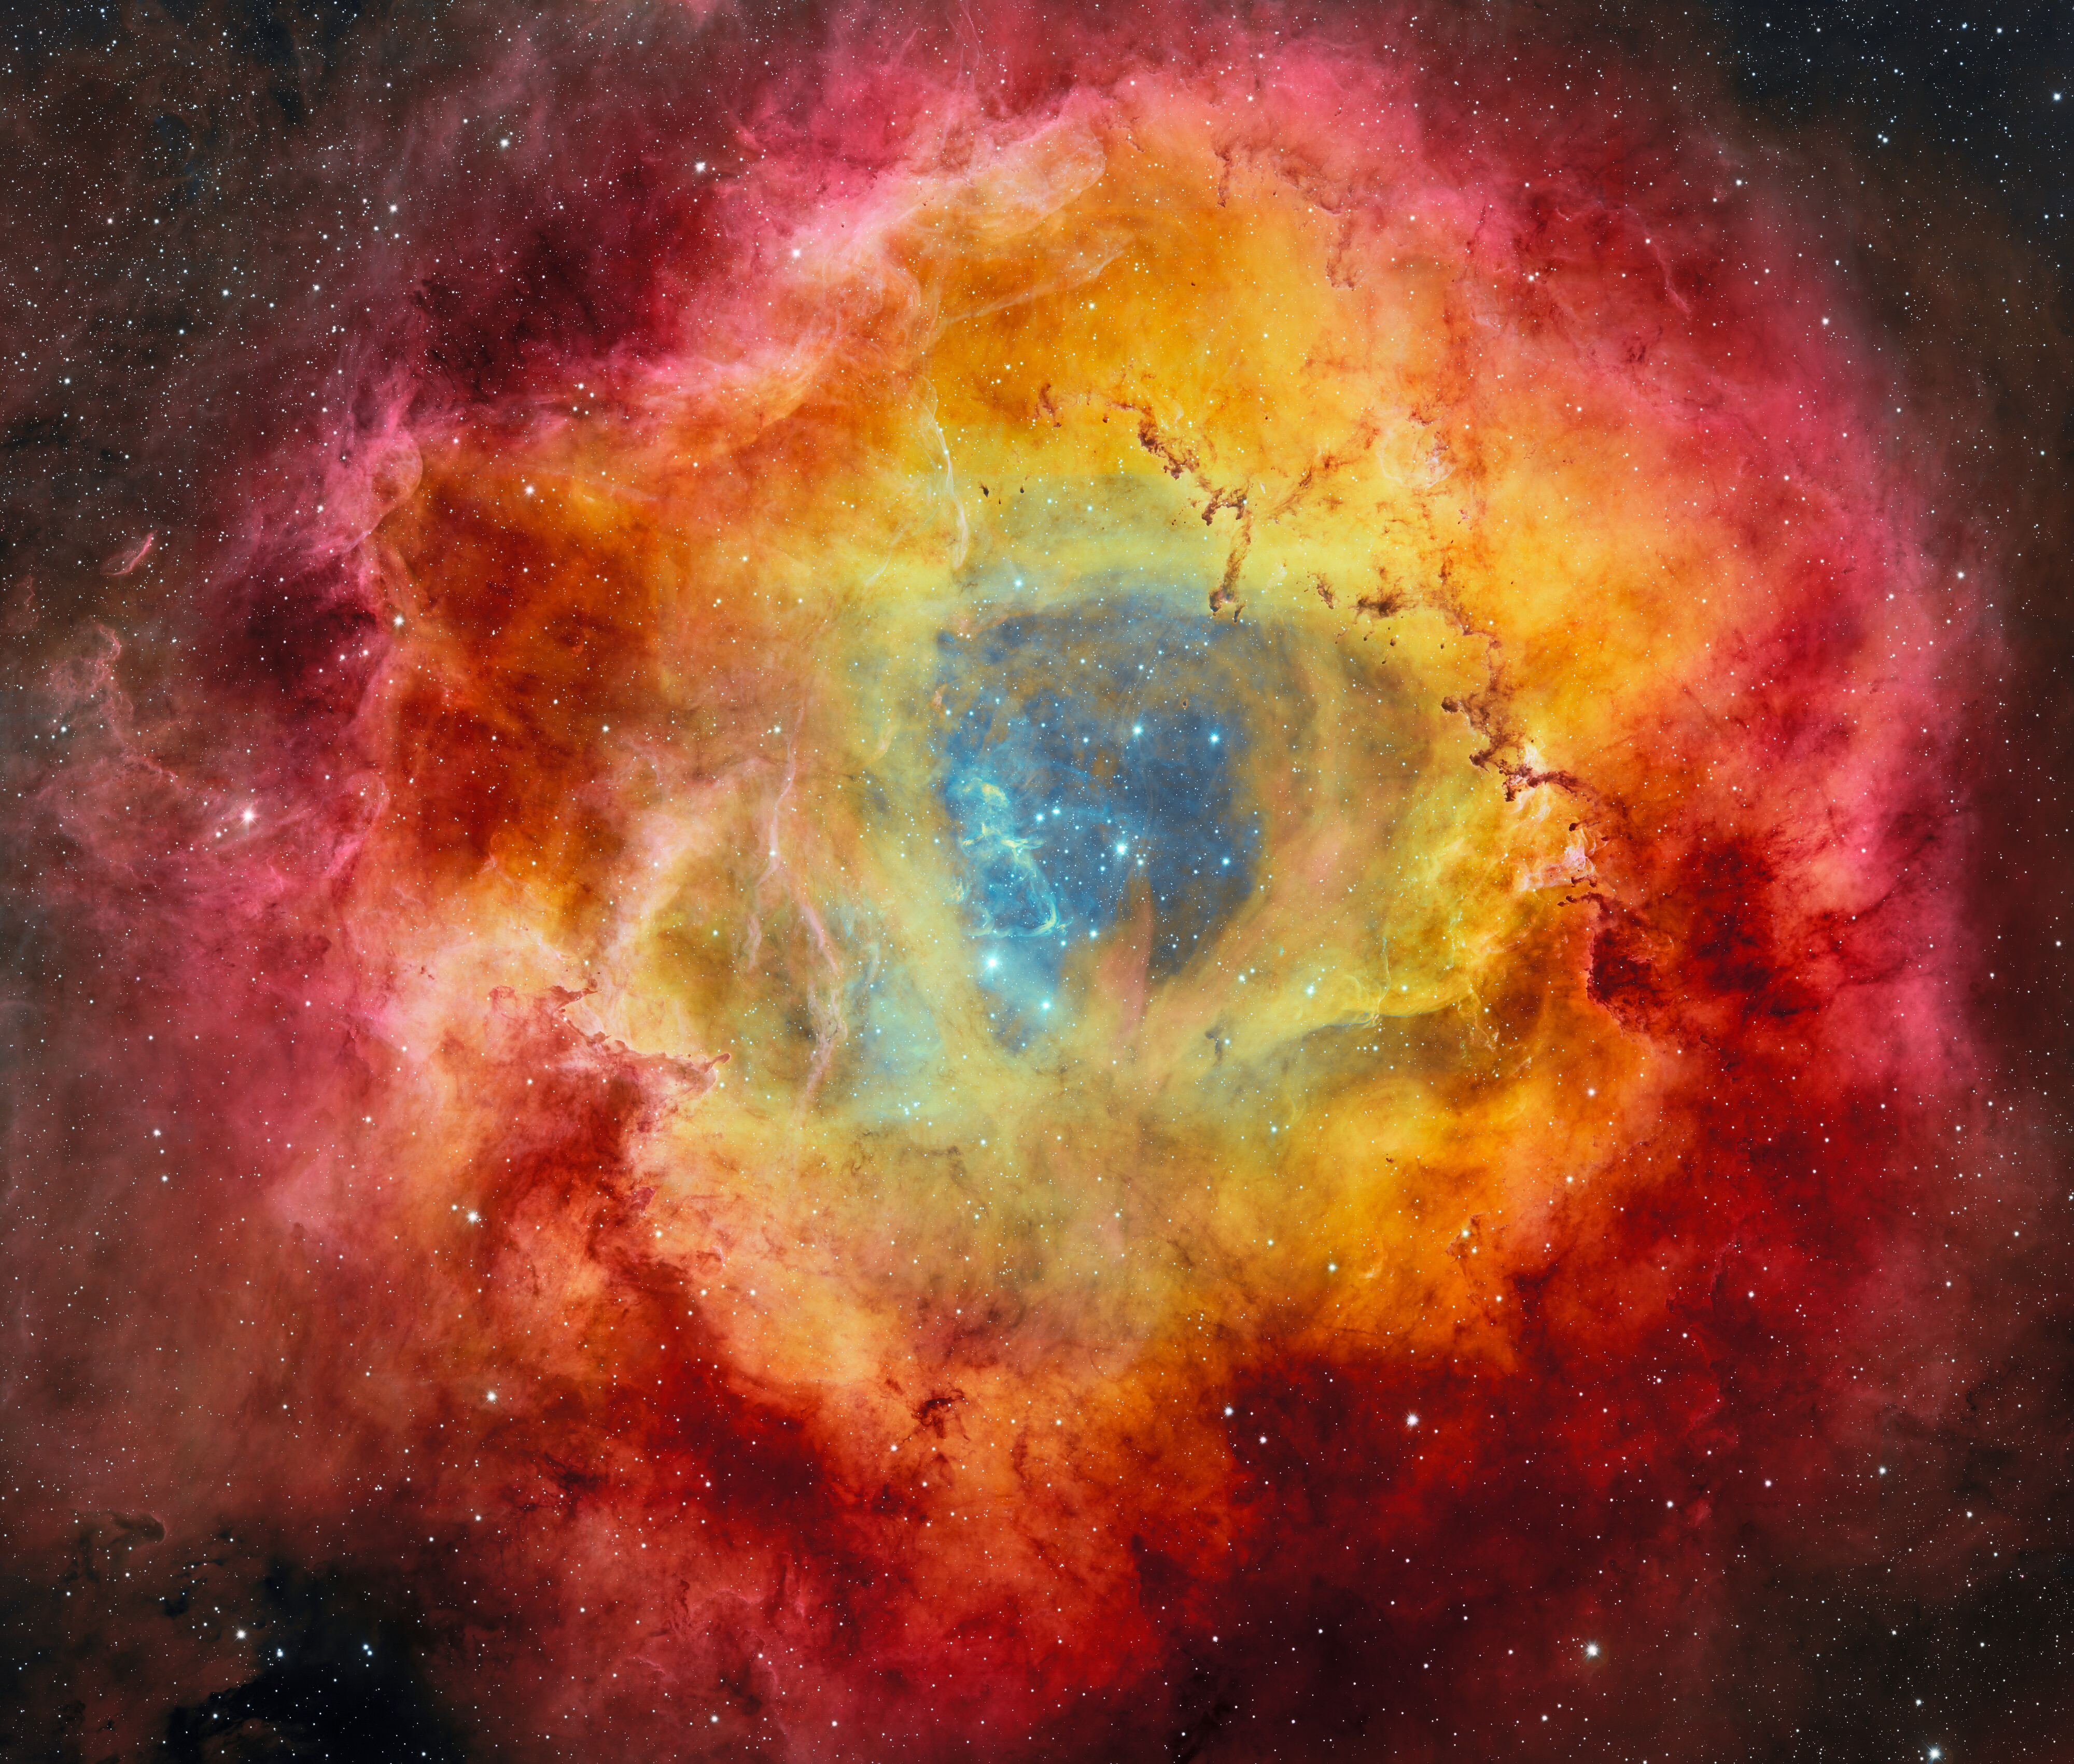

Rosette Nebula Captured with DECam

Cradled within the fiery petals of the Rosette Nebula is NGC 2244, the young star cluster which it nurtured. The cluster’s stars light up the nebula in vibrant hues of red, gold and purple, and opaque towers of dust rise from the billowing clouds around its excavated core. This image, captured by 570-megapixel Department of Energy-fabricated Dark Energy Camera (DECam), mounted on the U.S. National Science Foundation Víctor M. Blanco 4-meter Telescope at Cerro Tololo Inter-American Observatory, a Program of NSF NOIRLab, is being released in celebration of NOIRLab’s fifth anniversary.

This image was obtained by NOIRLab’s Communication, Education & Engagement team as part of the NOIRLab Legacy Imaging Program.

Credit: CTIO/NOIRLab/DOE/NSF/AURAImage Processing: T.A. Rector (University of Alaska Anchorage/NSF NOIRLab), D. de Martin & M. Zamani (NSF NOIRLab)